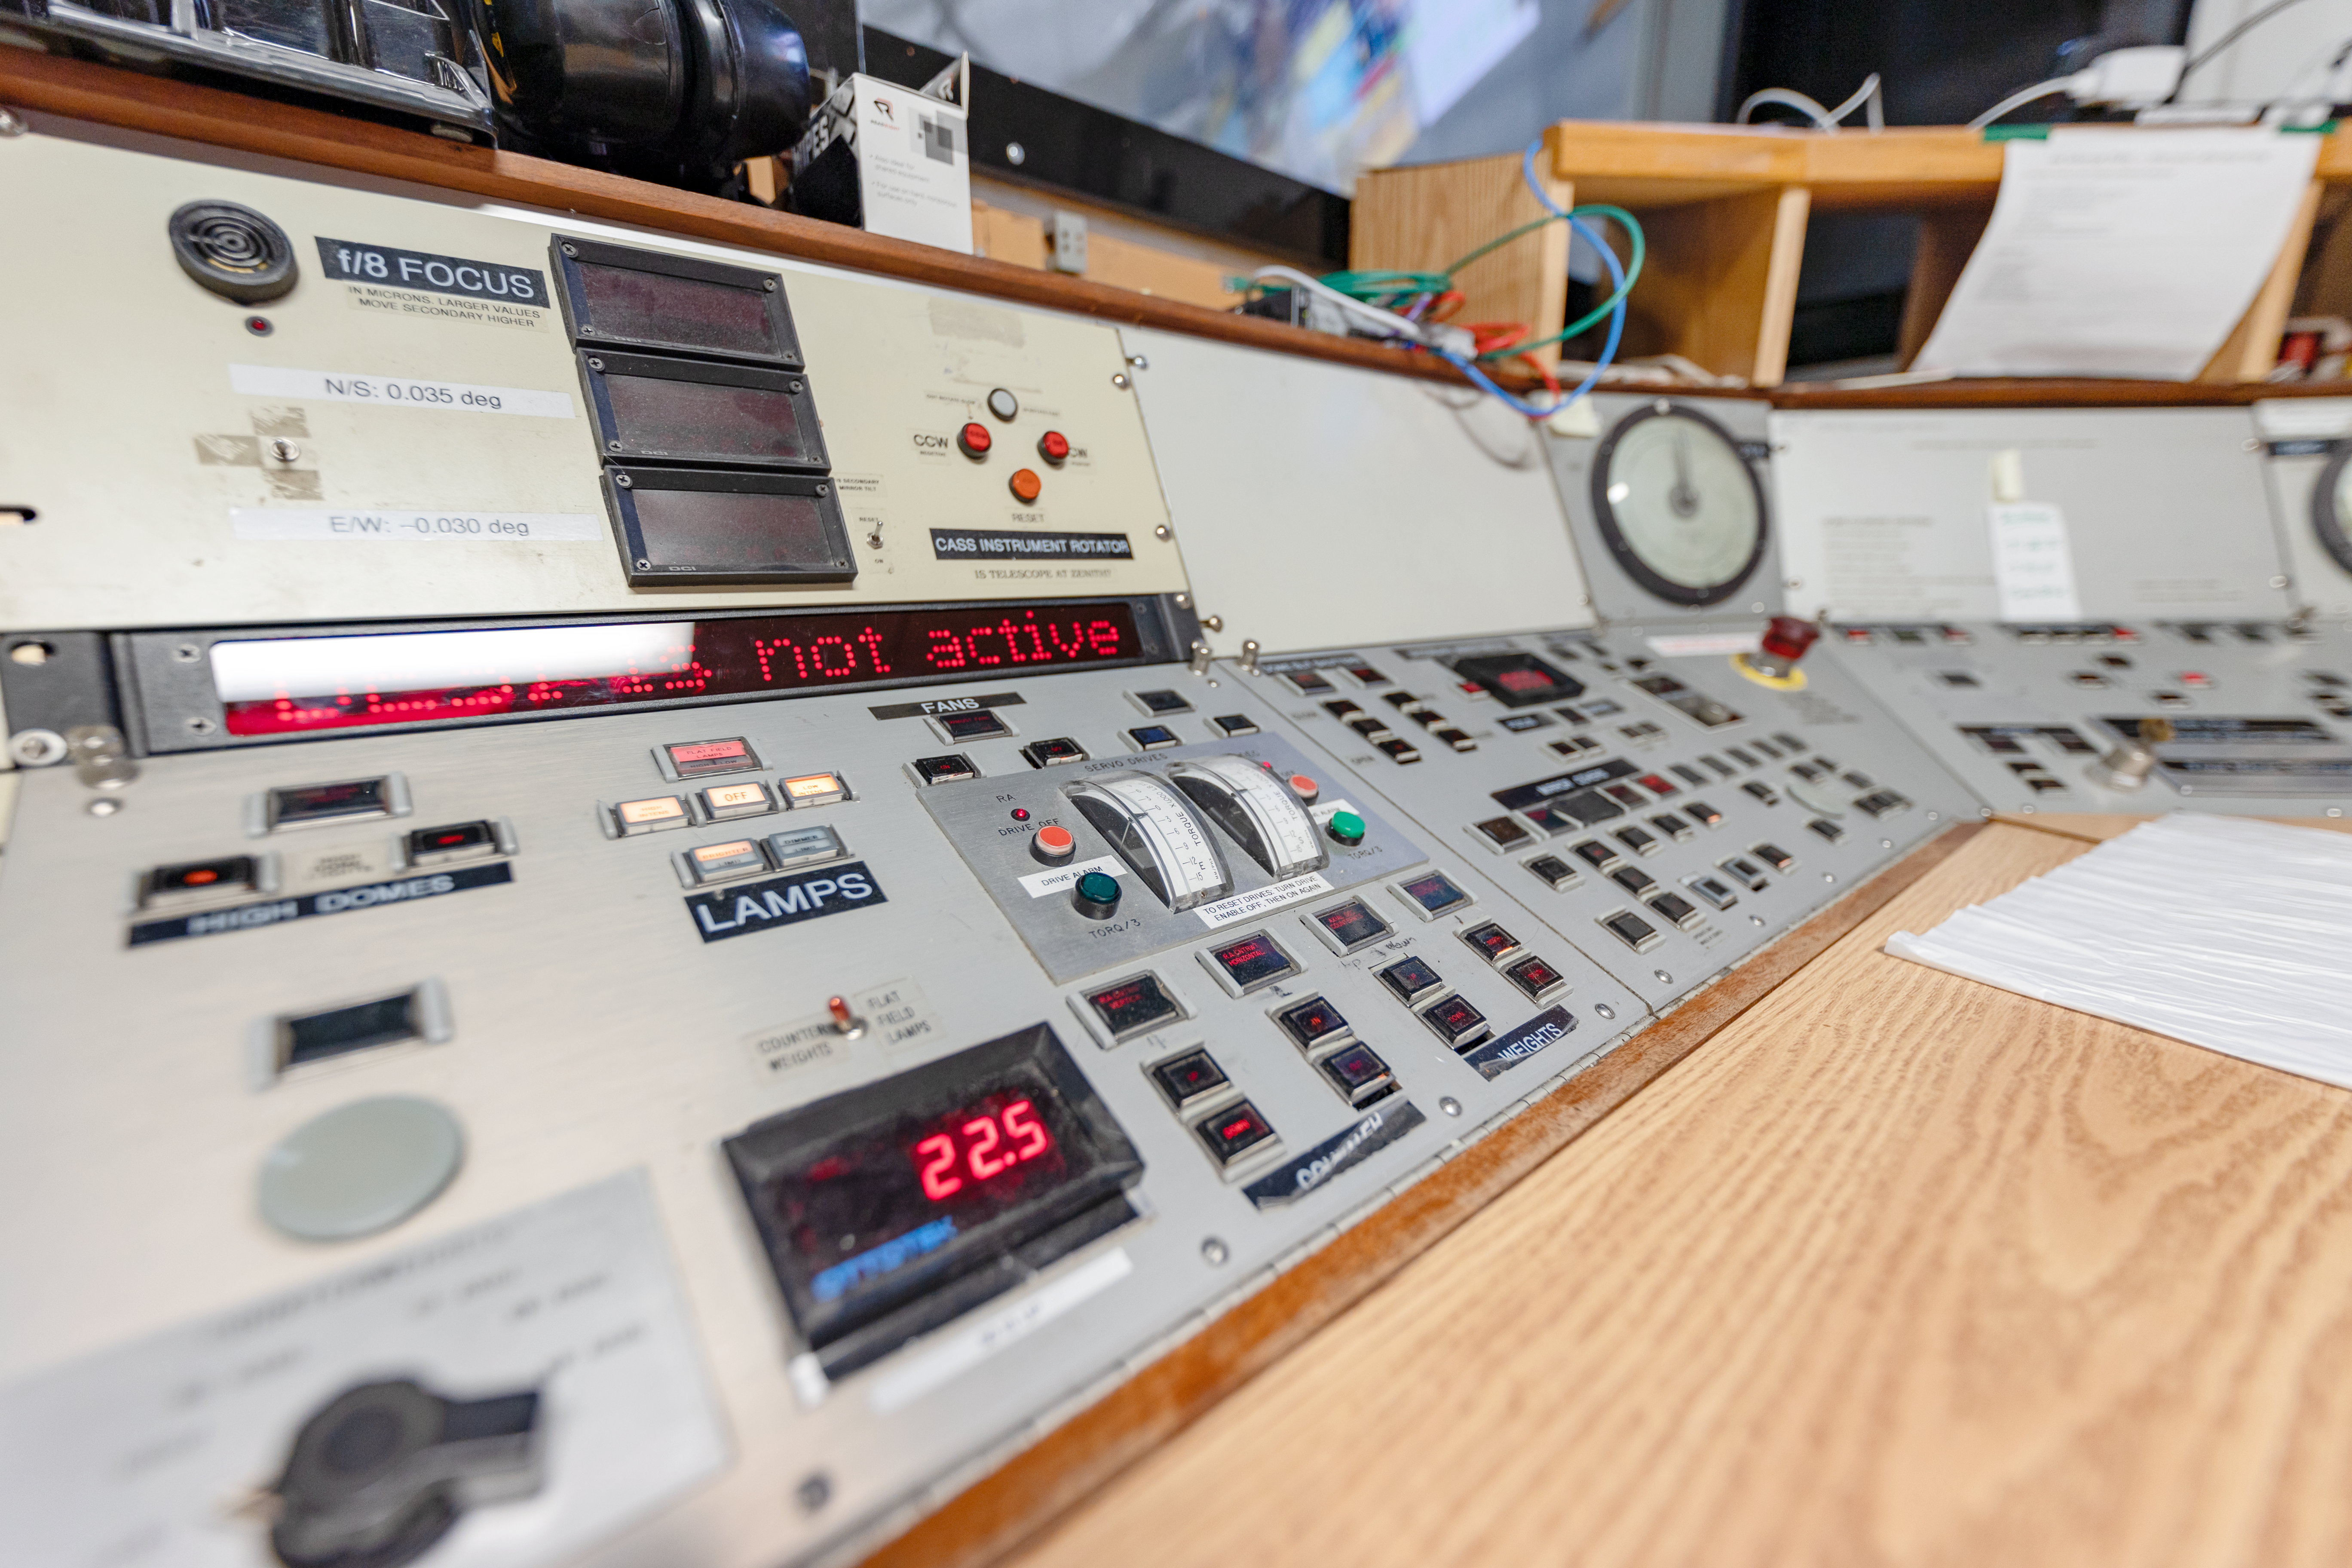

Nicholas U. Mayall 4-meter Telescope Controls

The control panel inside the Nicholas U. Mayall 4-meter Telescope console room at Kitt Peak National Observatory in Arizona.

Credit: KPNO/NOIRLab/NSF/AURA/T. Slovinský